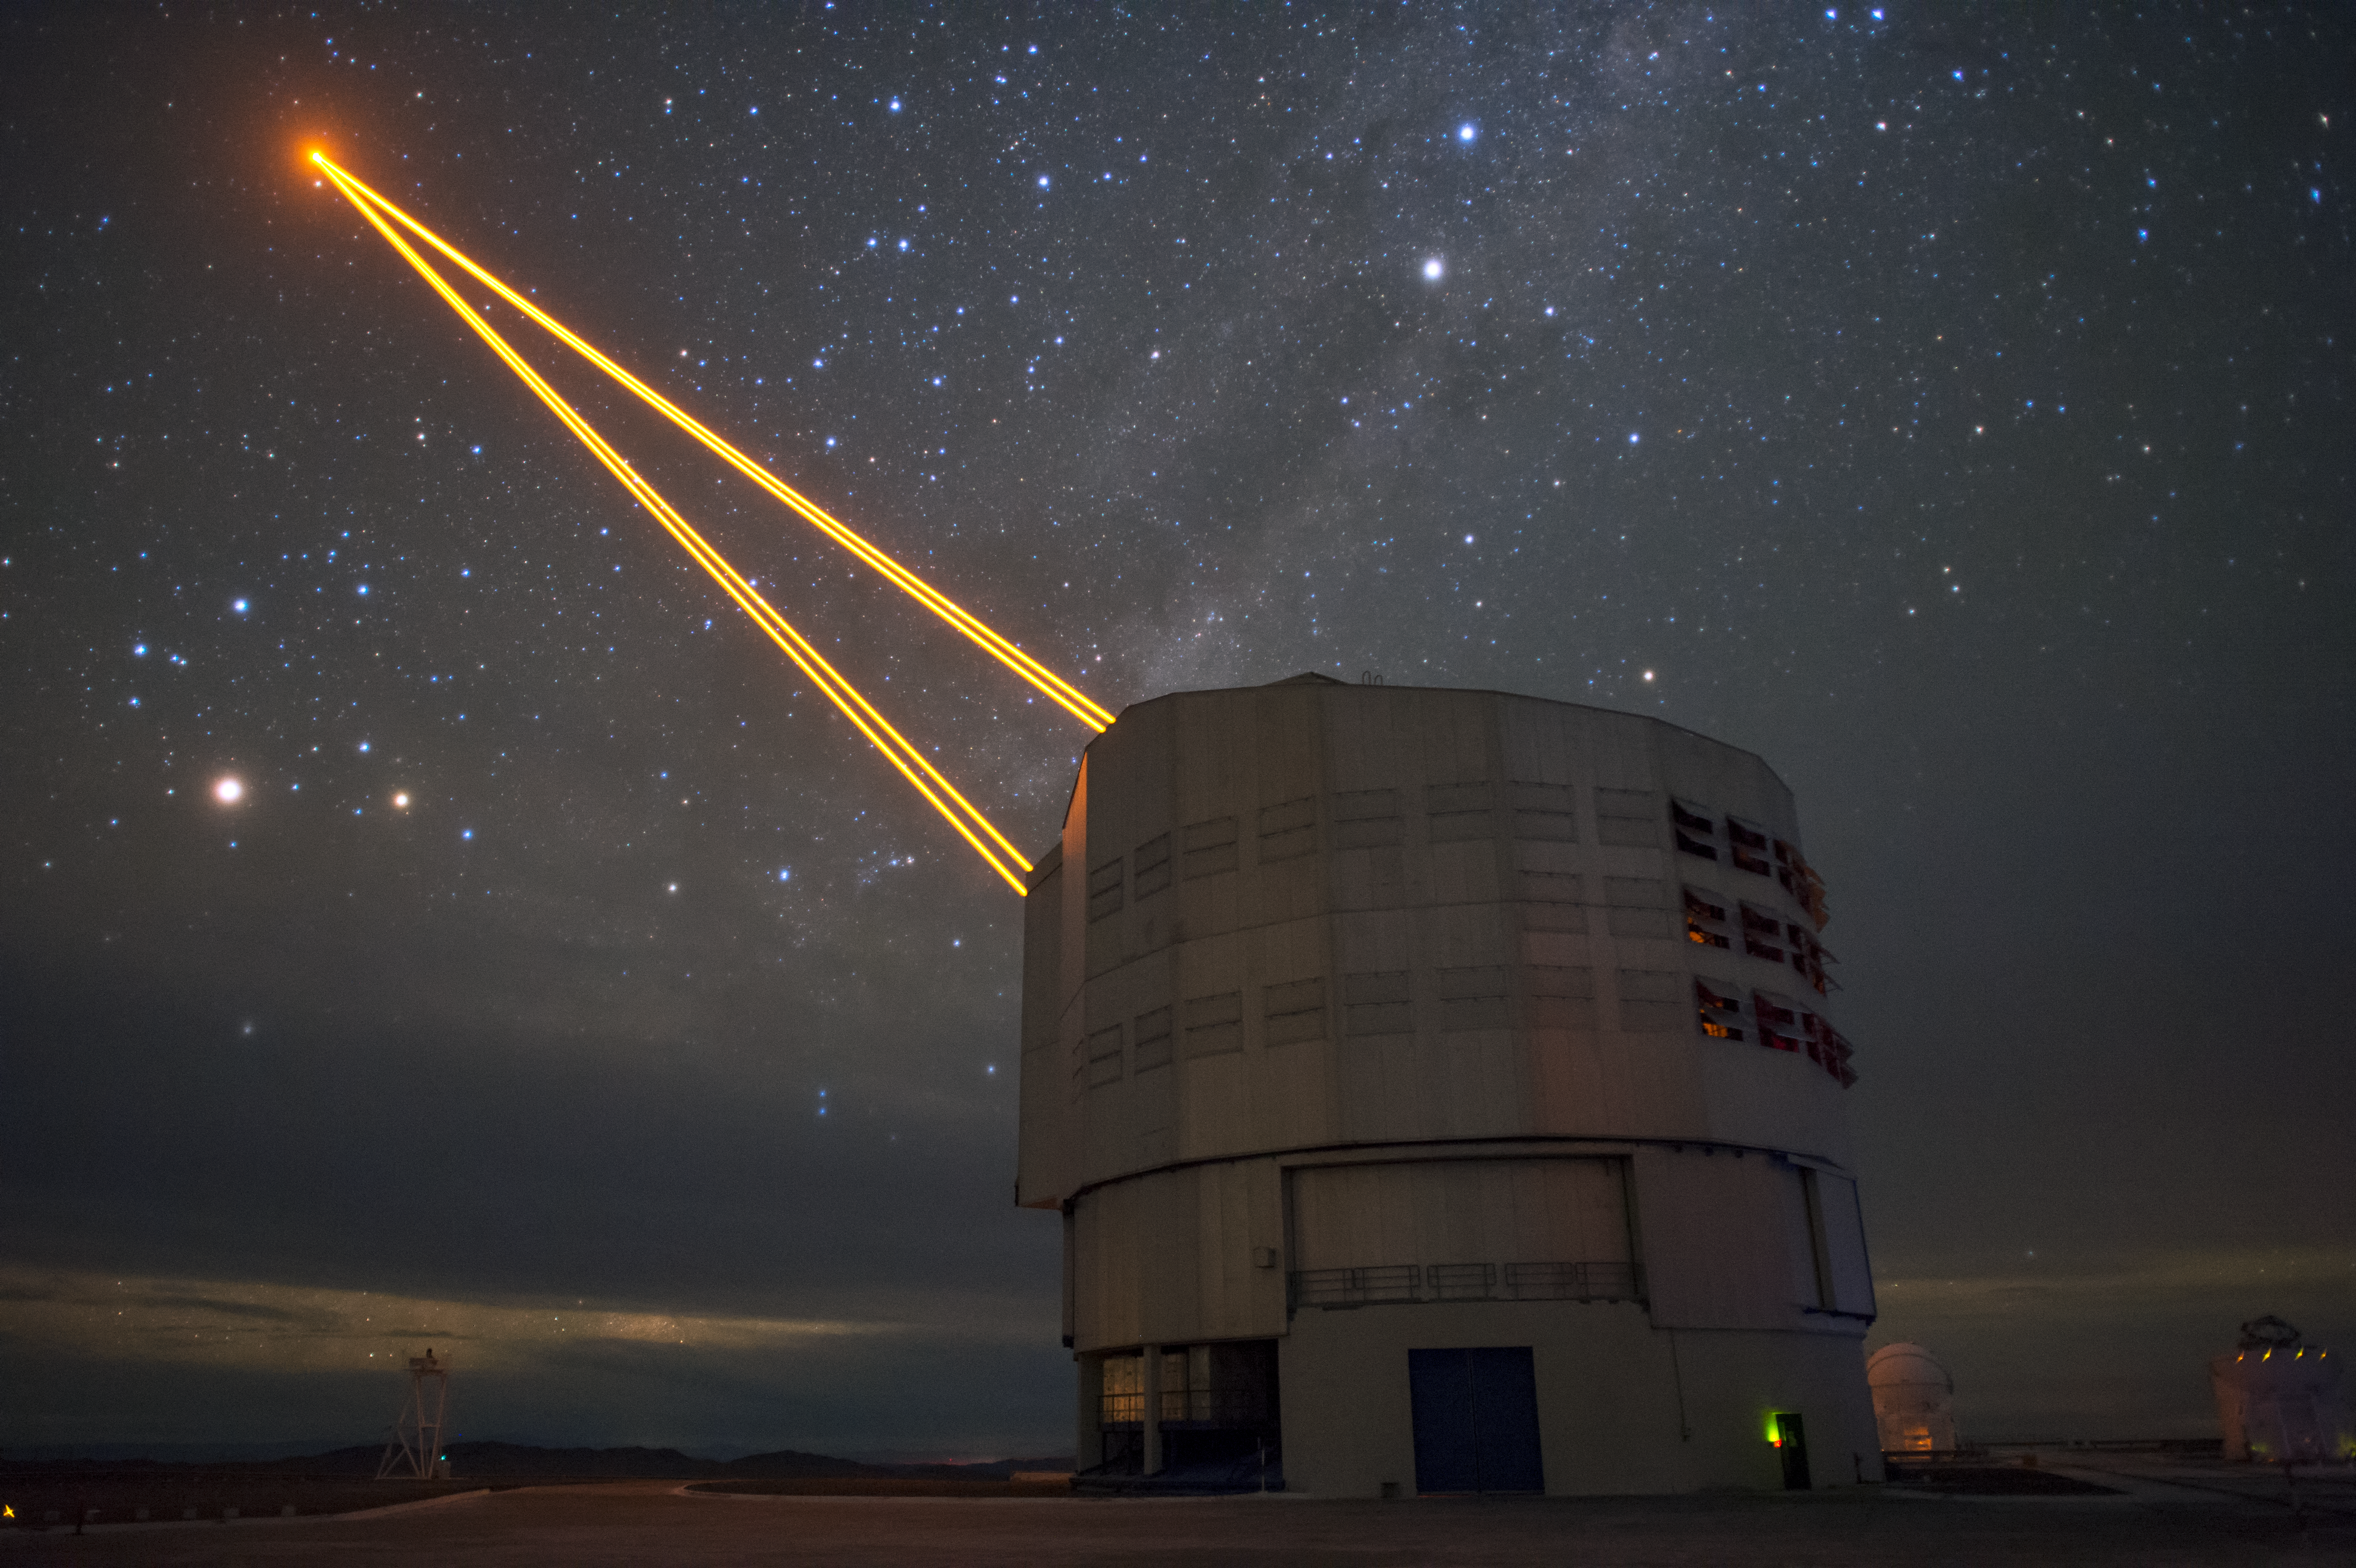

Pillars of light atop Paranal

Four pillars of light from the 4 Laser Guide Star Facility on ESO's Very Large Telescope (VLT) are shown reaching into the Chilean night sky in this image from ESO Photo Ambassador Fred Kamphues.

The lasers are a key part of the adaptive optics system on the VLT. Adaptive optics allows astronomers to drastically reduce the atmospheric distortion present at even the best sites in the world for astronomy, including Paranal in Chile, the home of the VLT.

Credit: F. Kamphues/ESO